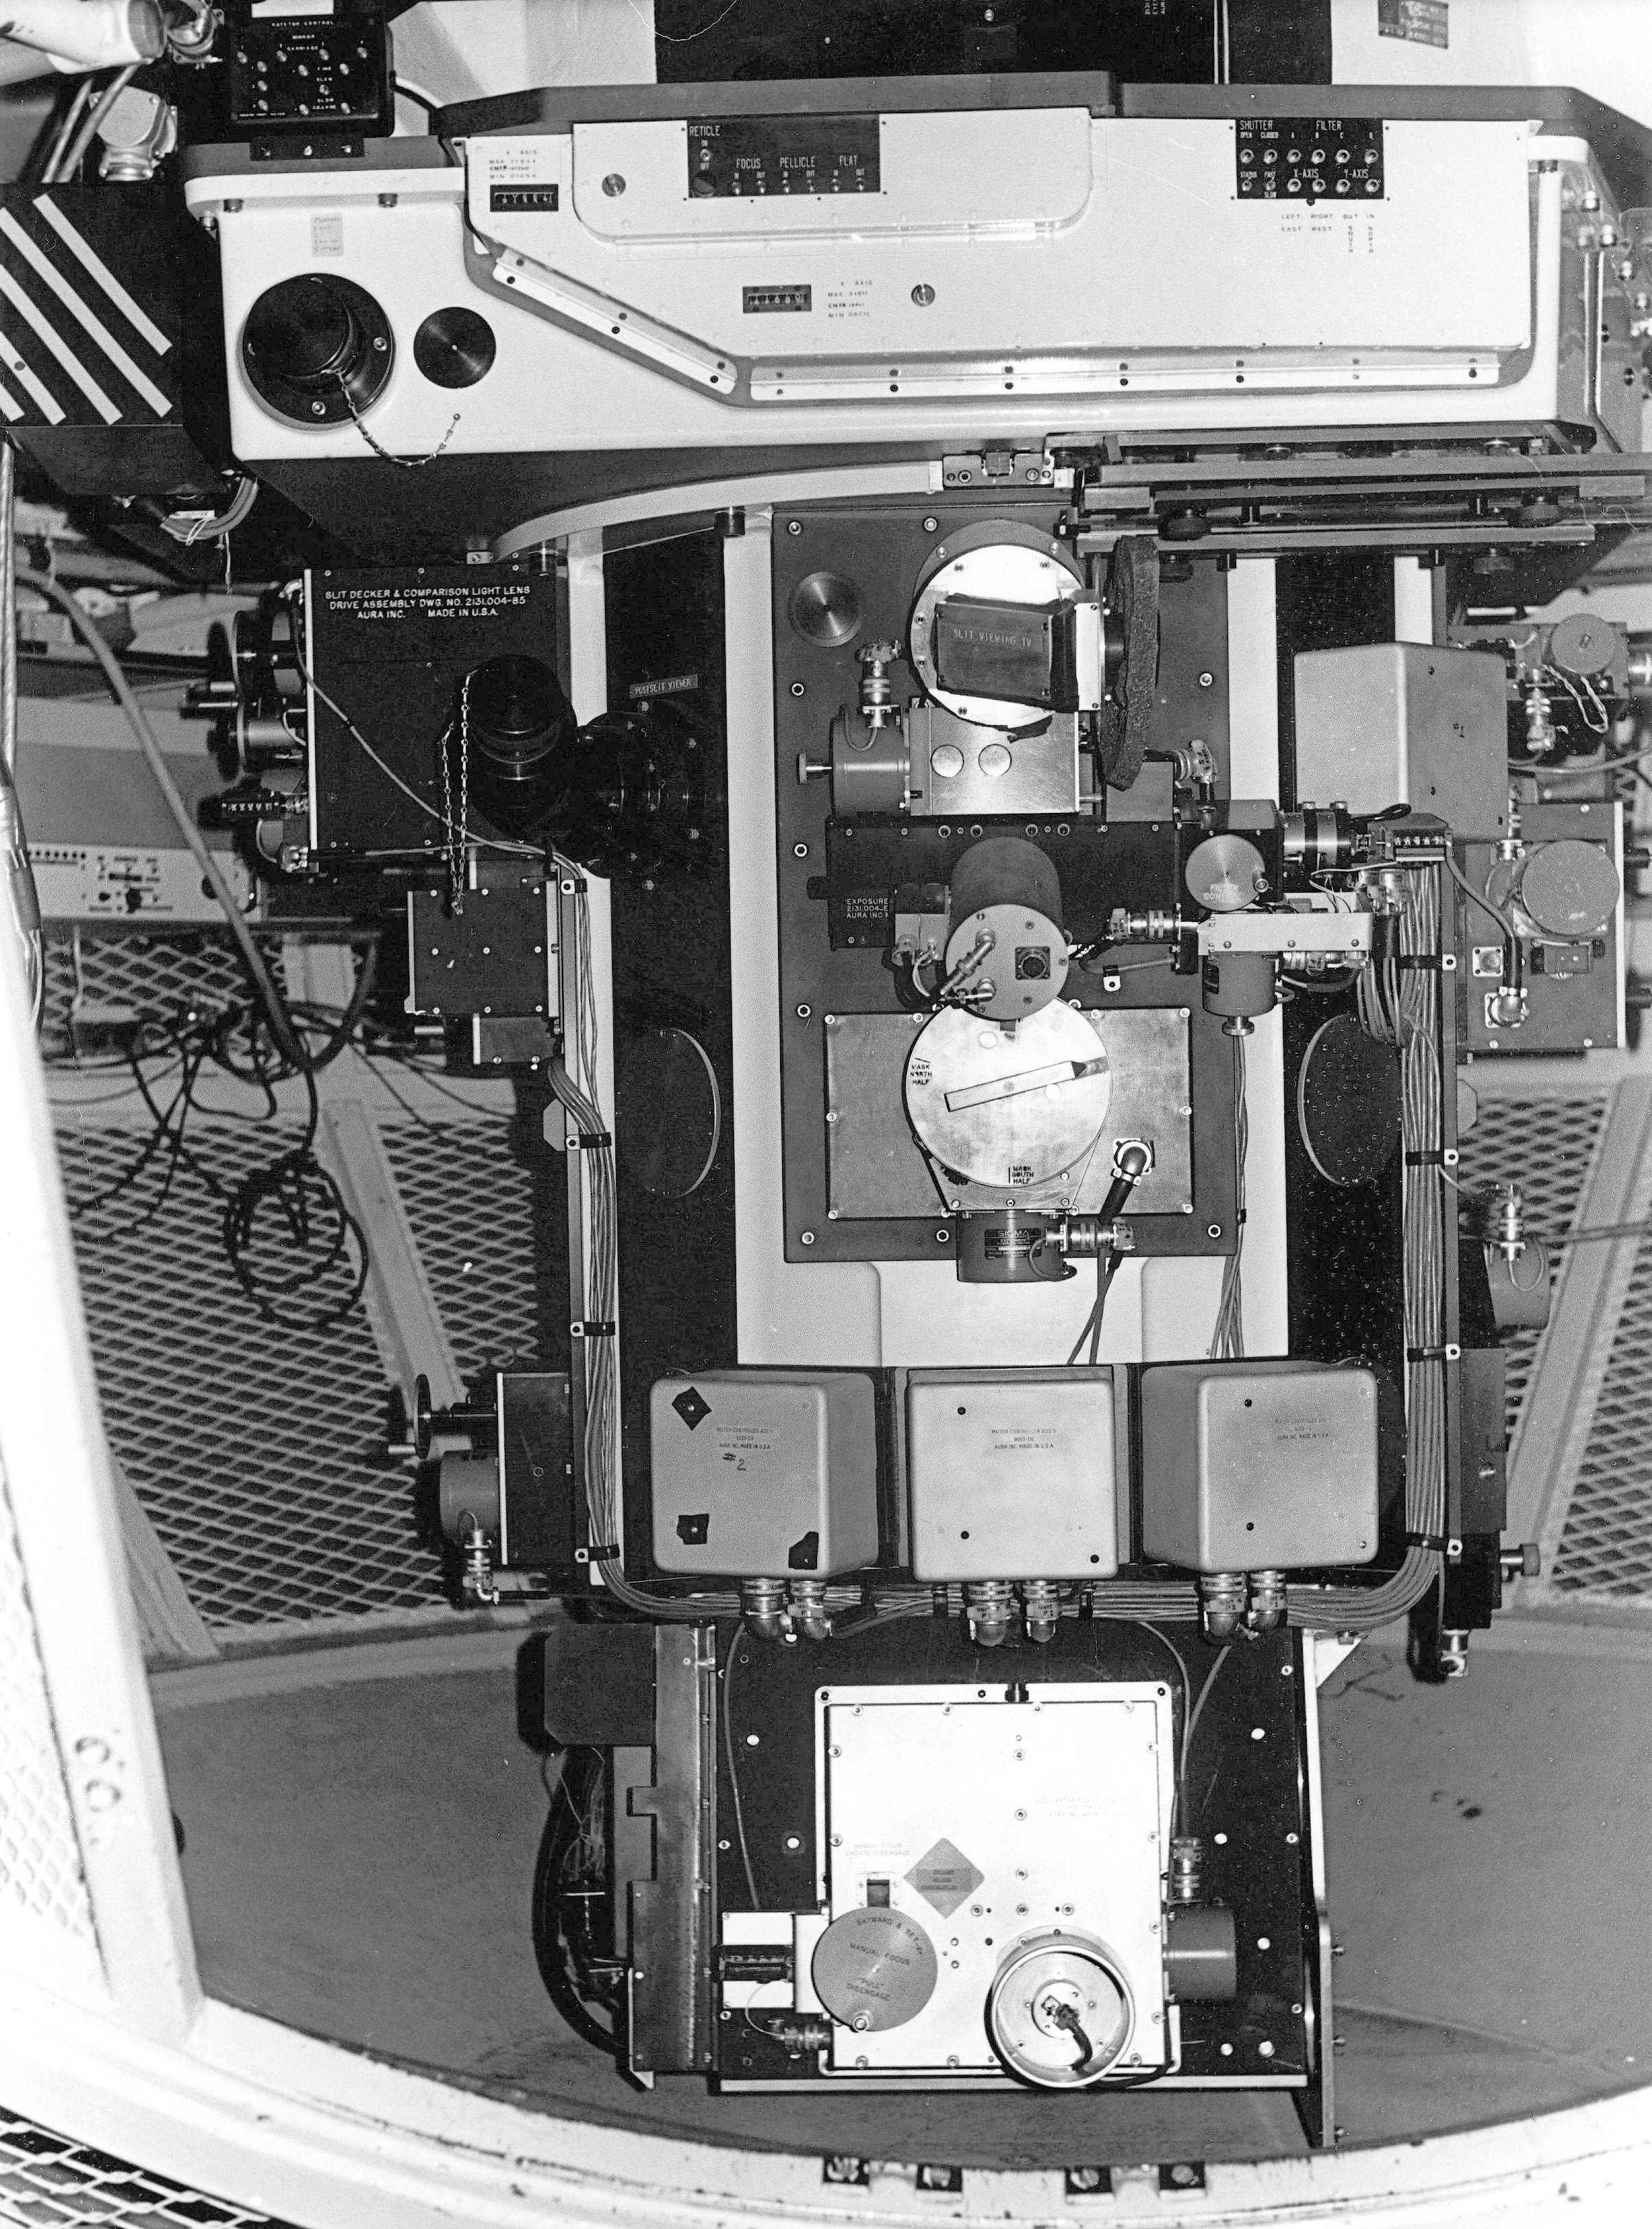

Richey-Chretien Spectrograph

Here we see the rotator/guider assembly at the f8 focus of the Kitt Peak National Observatory's Mayall 4-meter telescope, with the Richey-Chretien Spectrograph mounted below it.

Credit: NOIRLab/NSF/AURA